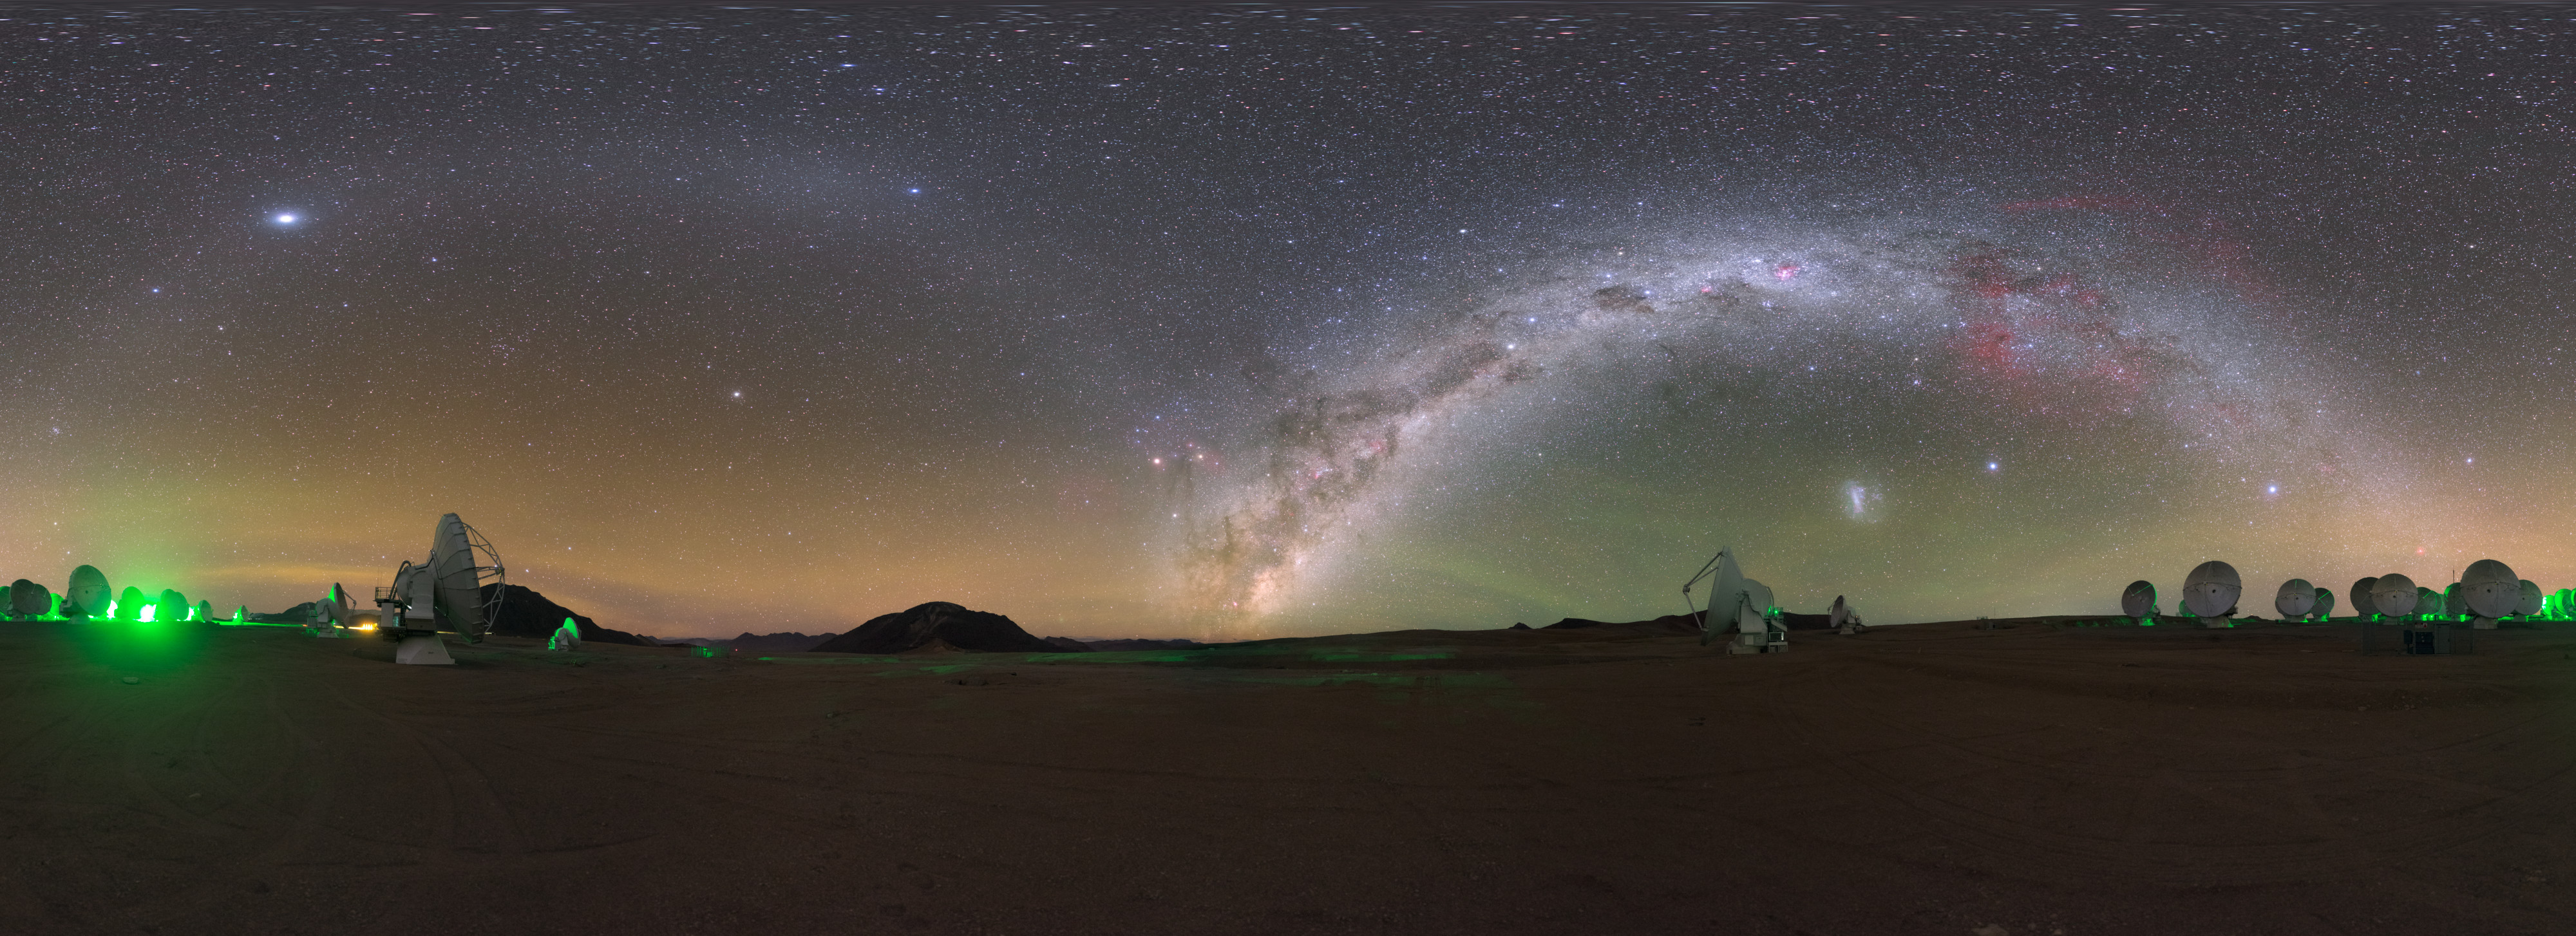

Gegenschein over ALMA

To the right of this image captured in northern Chile, the eye-catching arc of the Milky Way soars above the Atacama Large Millimeter/submillimeter Array (ALMA), in which ESO is a partner. But despite the breathtaking view, the glow of our home galaxy is here rivalled by another type of interesting light.

The image also shows, on the arc to the left, a faint brightening of the night sky in the region of the ecliptic directly opposite the Sun. This phenomenon is known as gegenschein (German for “countershine”) and is created as interplanetary dust in the outer part of the Solar System — from comets and broken-up asteroids — scatters incoming sunlight.

In most parts of the world, phenomena such as gegenschein, or the stunning arc of the Milky Way, are masked by light pollution from artificial light sources. Some estimates indicate that over 80% of the world’s population lives under light-polluted skies, making sites like the Atacama Desert, where ALMA is located, all the more unique.

Credit: ESO/P. Horálek